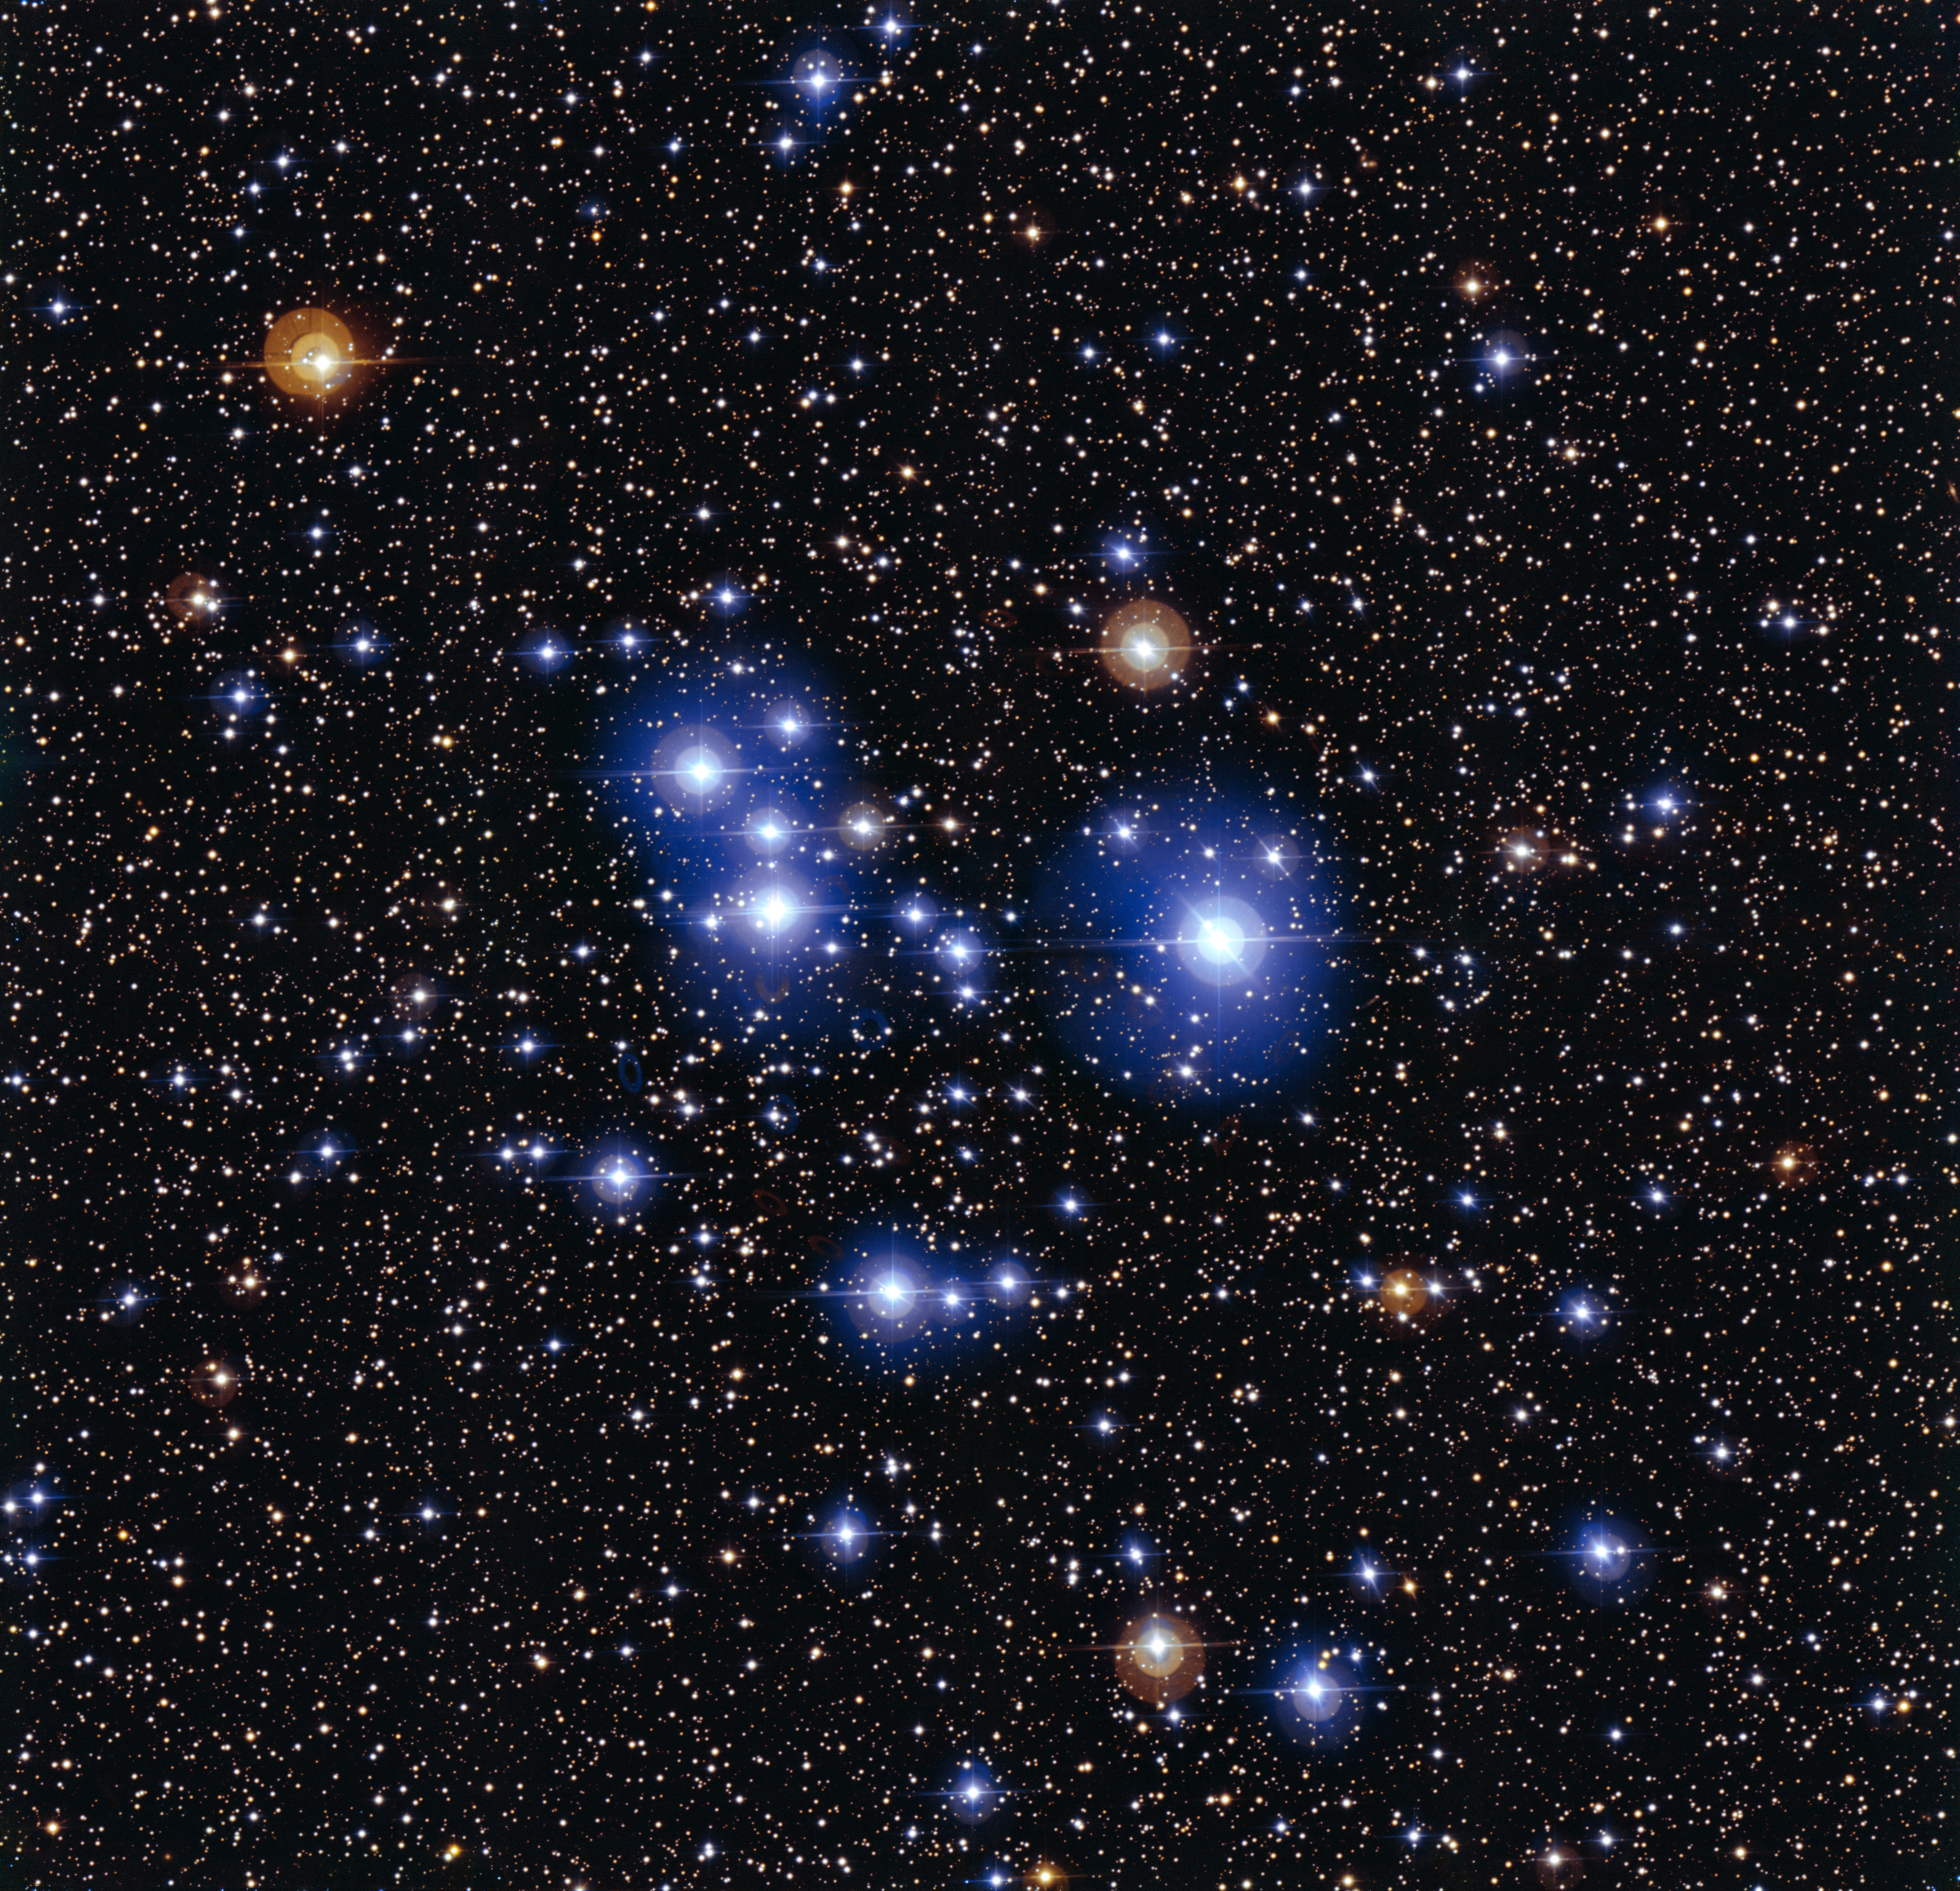

The star cluster Messier 47

This spectacular image of the star cluster Messier 47 was taken using the Wide Field Imager camera, installed on the MPG/ESO 2.2-metre telescope at ESO’s La Silla Observatory in Chile. This young open cluster is dominated by a sprinkling of brilliant blue stars but also contains a few contrasting red giant stars.

Credit: ESO